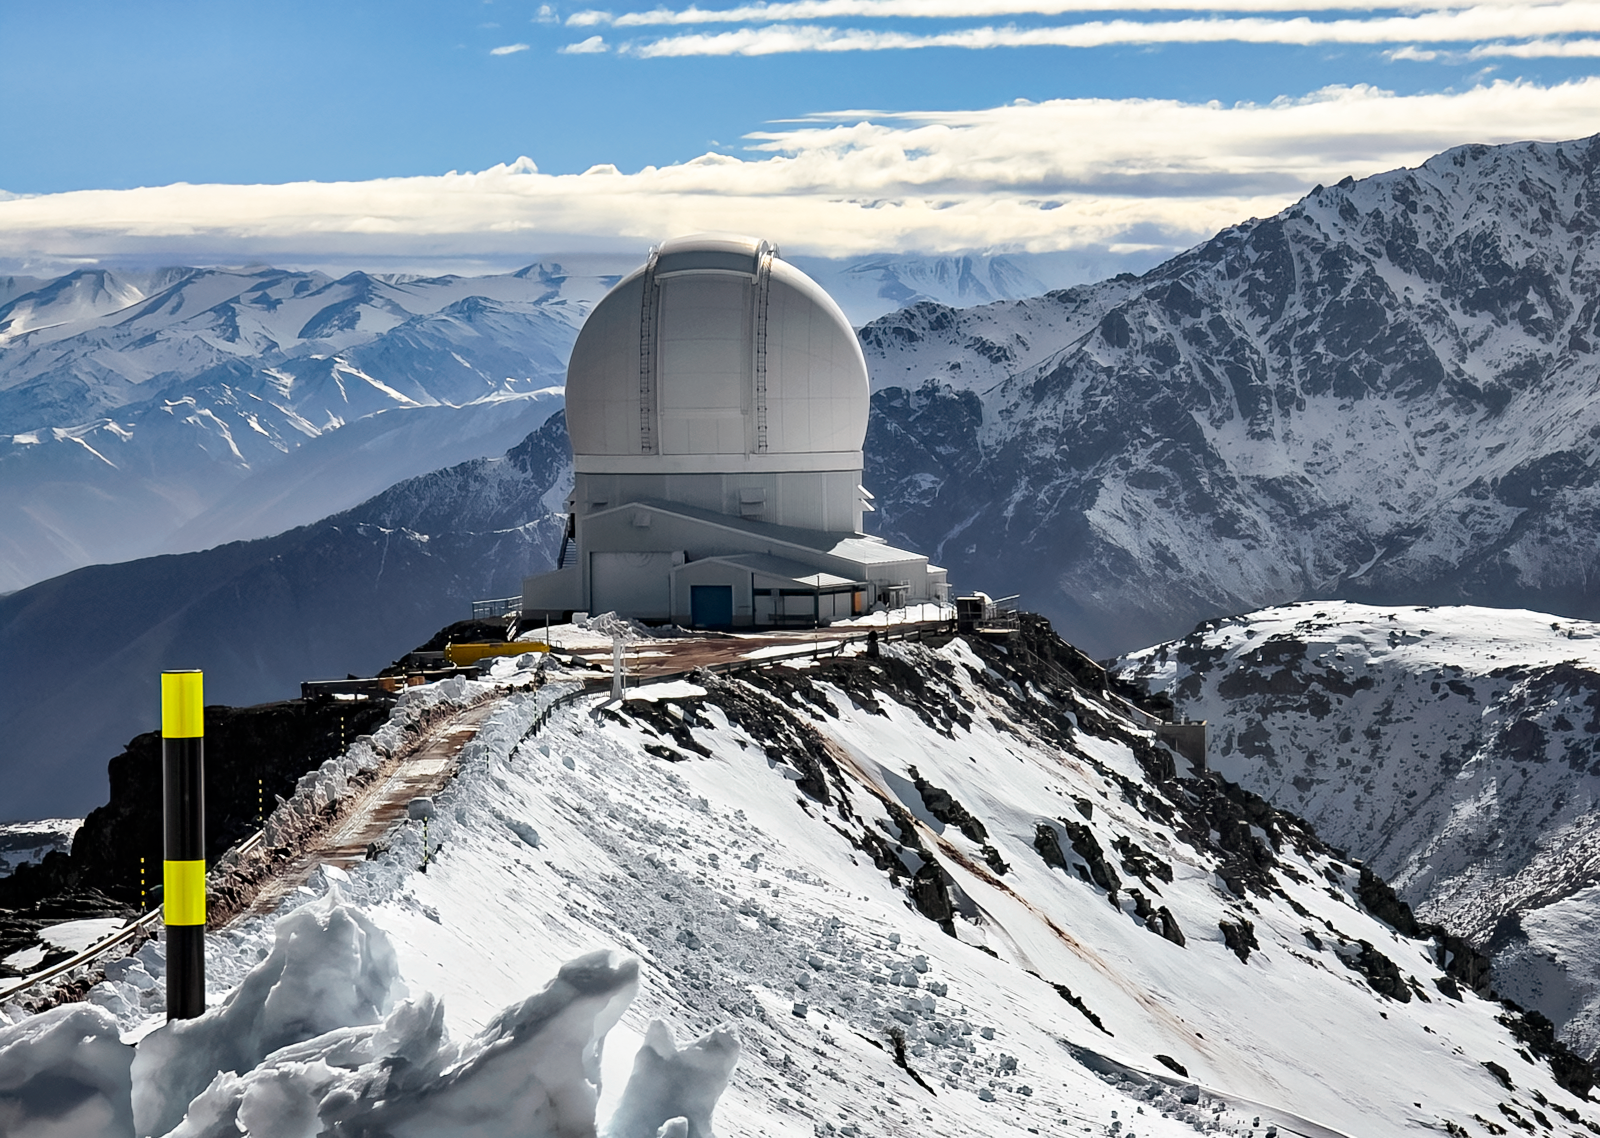

Snowy SOAR

The SOAR Telescope is seen on Cerro Pachón amid the snowy foothills of the Chilean Andes Mountains.

Credit: CTIO/NOIRLab/SOAR/NSF/AURA